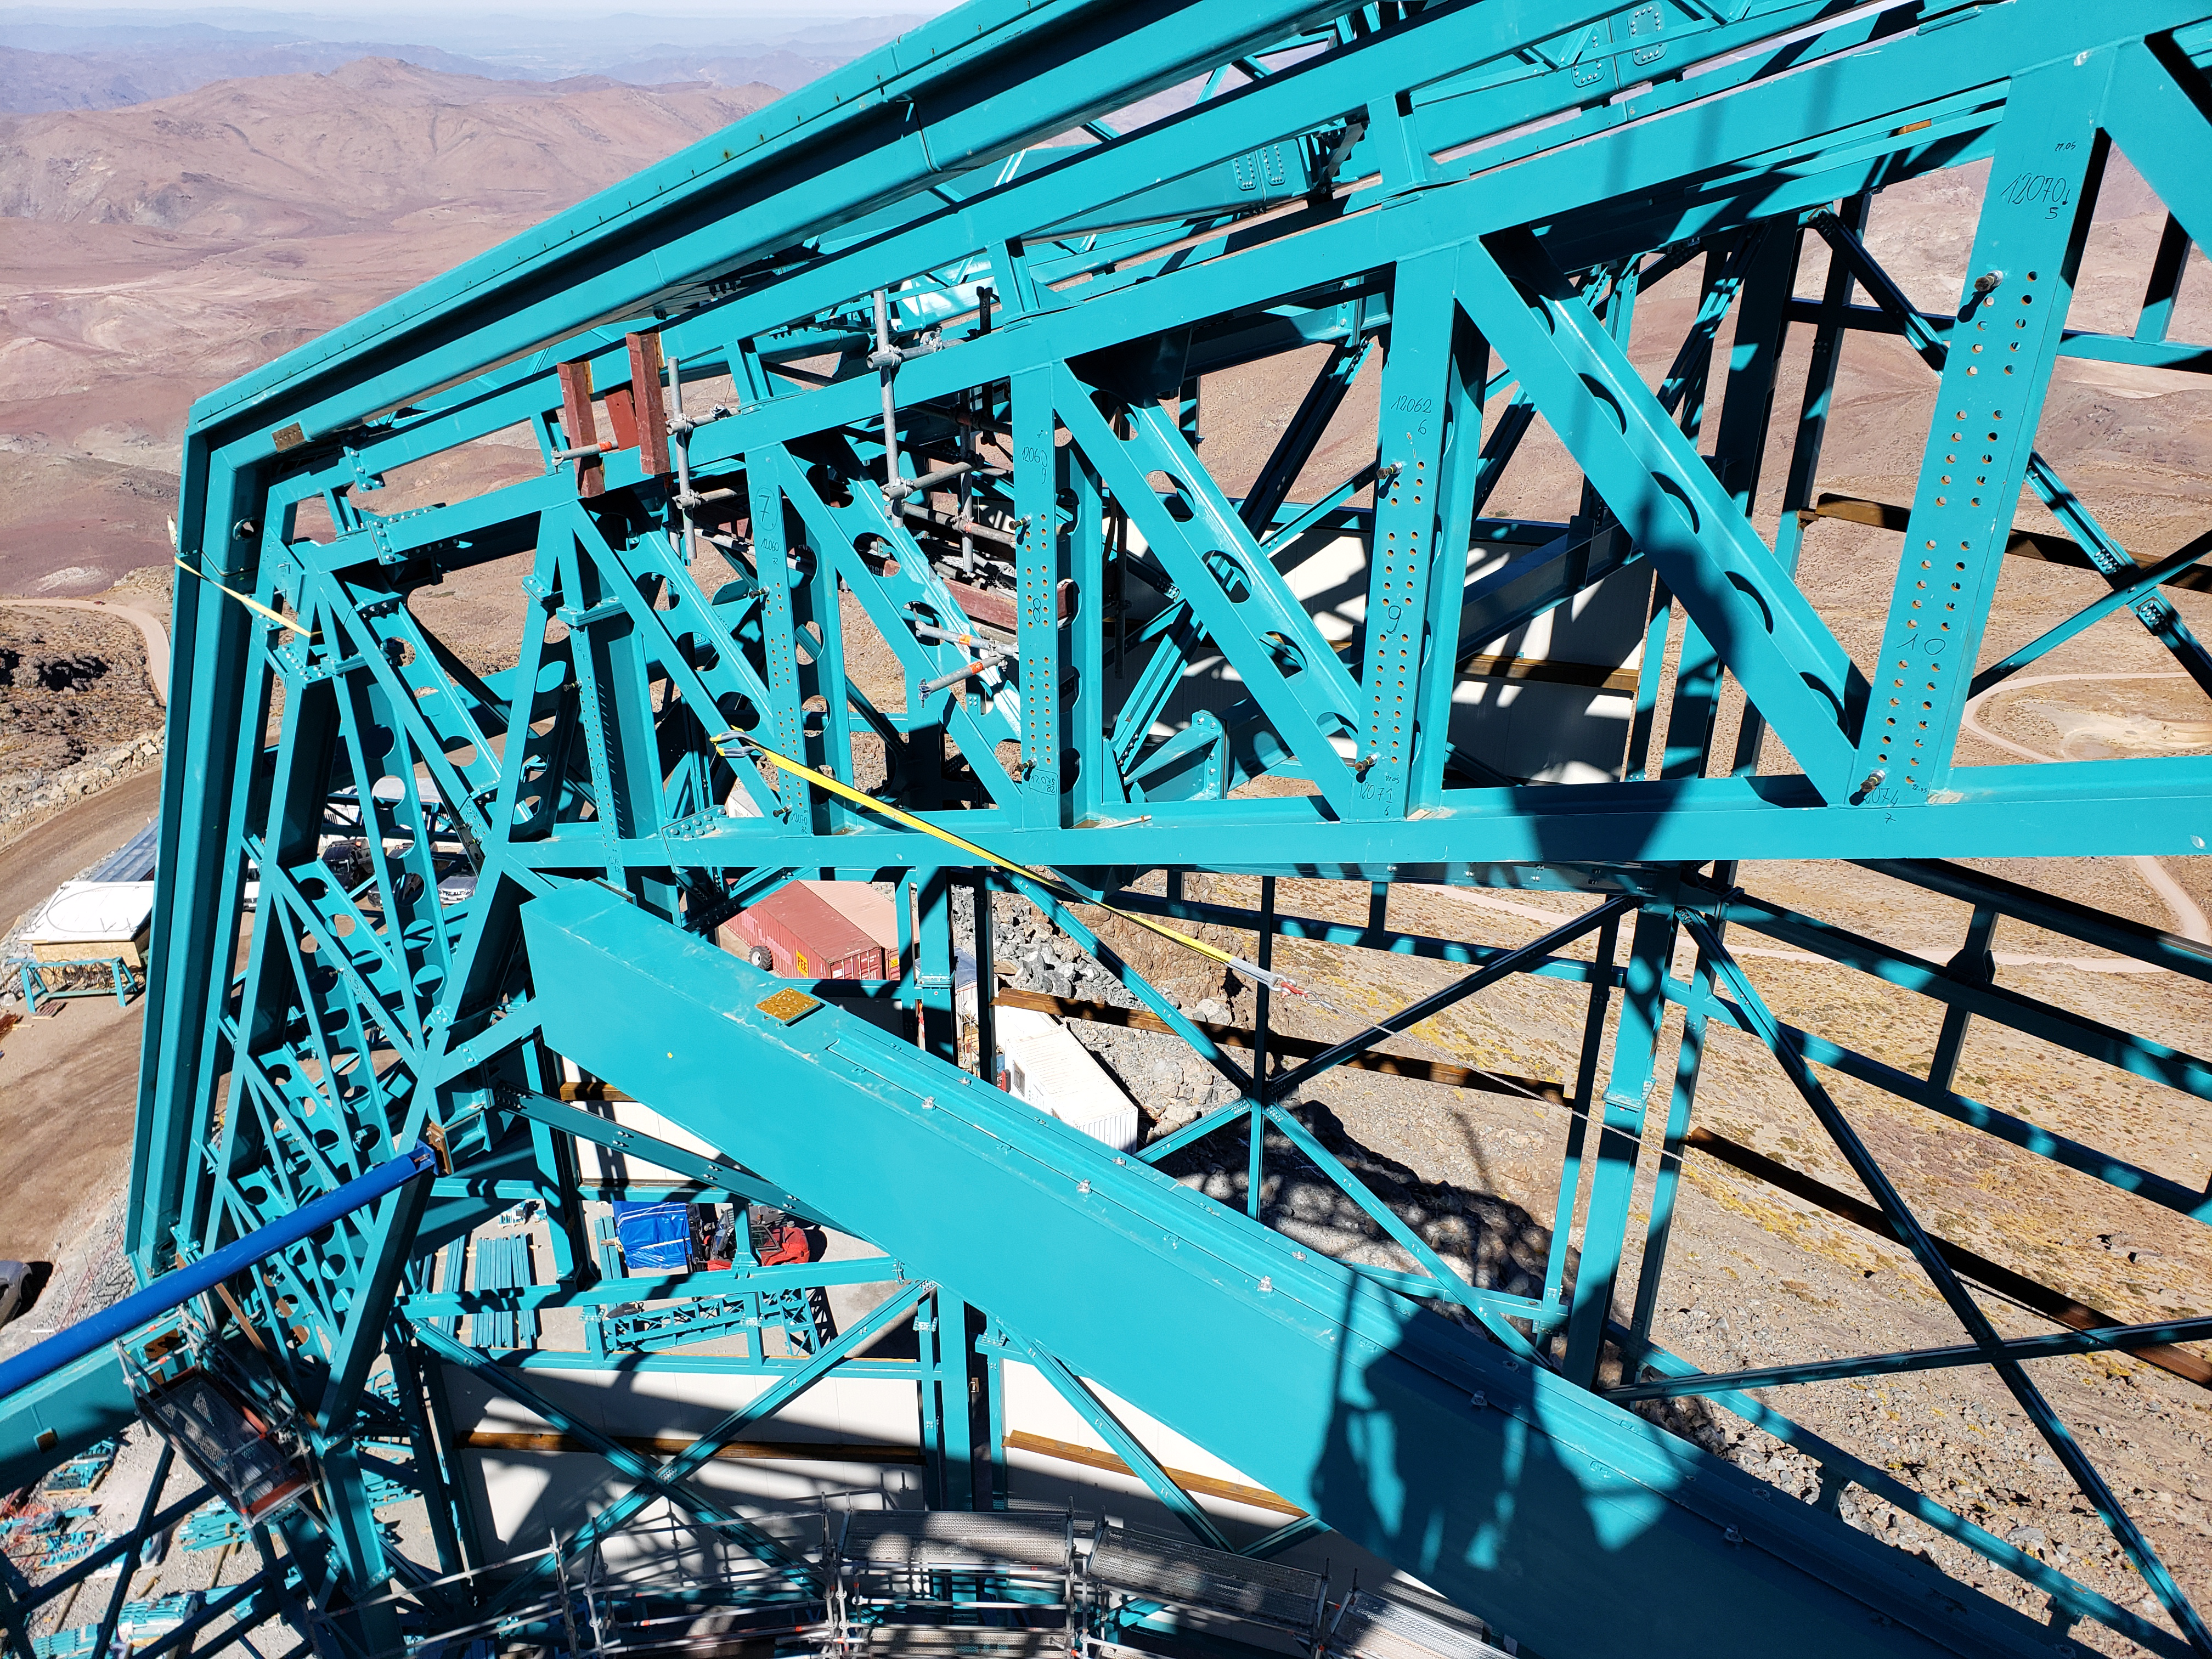

Summit Construction Progress October 2019

General overview photos of recent progress on the summit.

Credit: Rubin Observatory/NSF/AURA